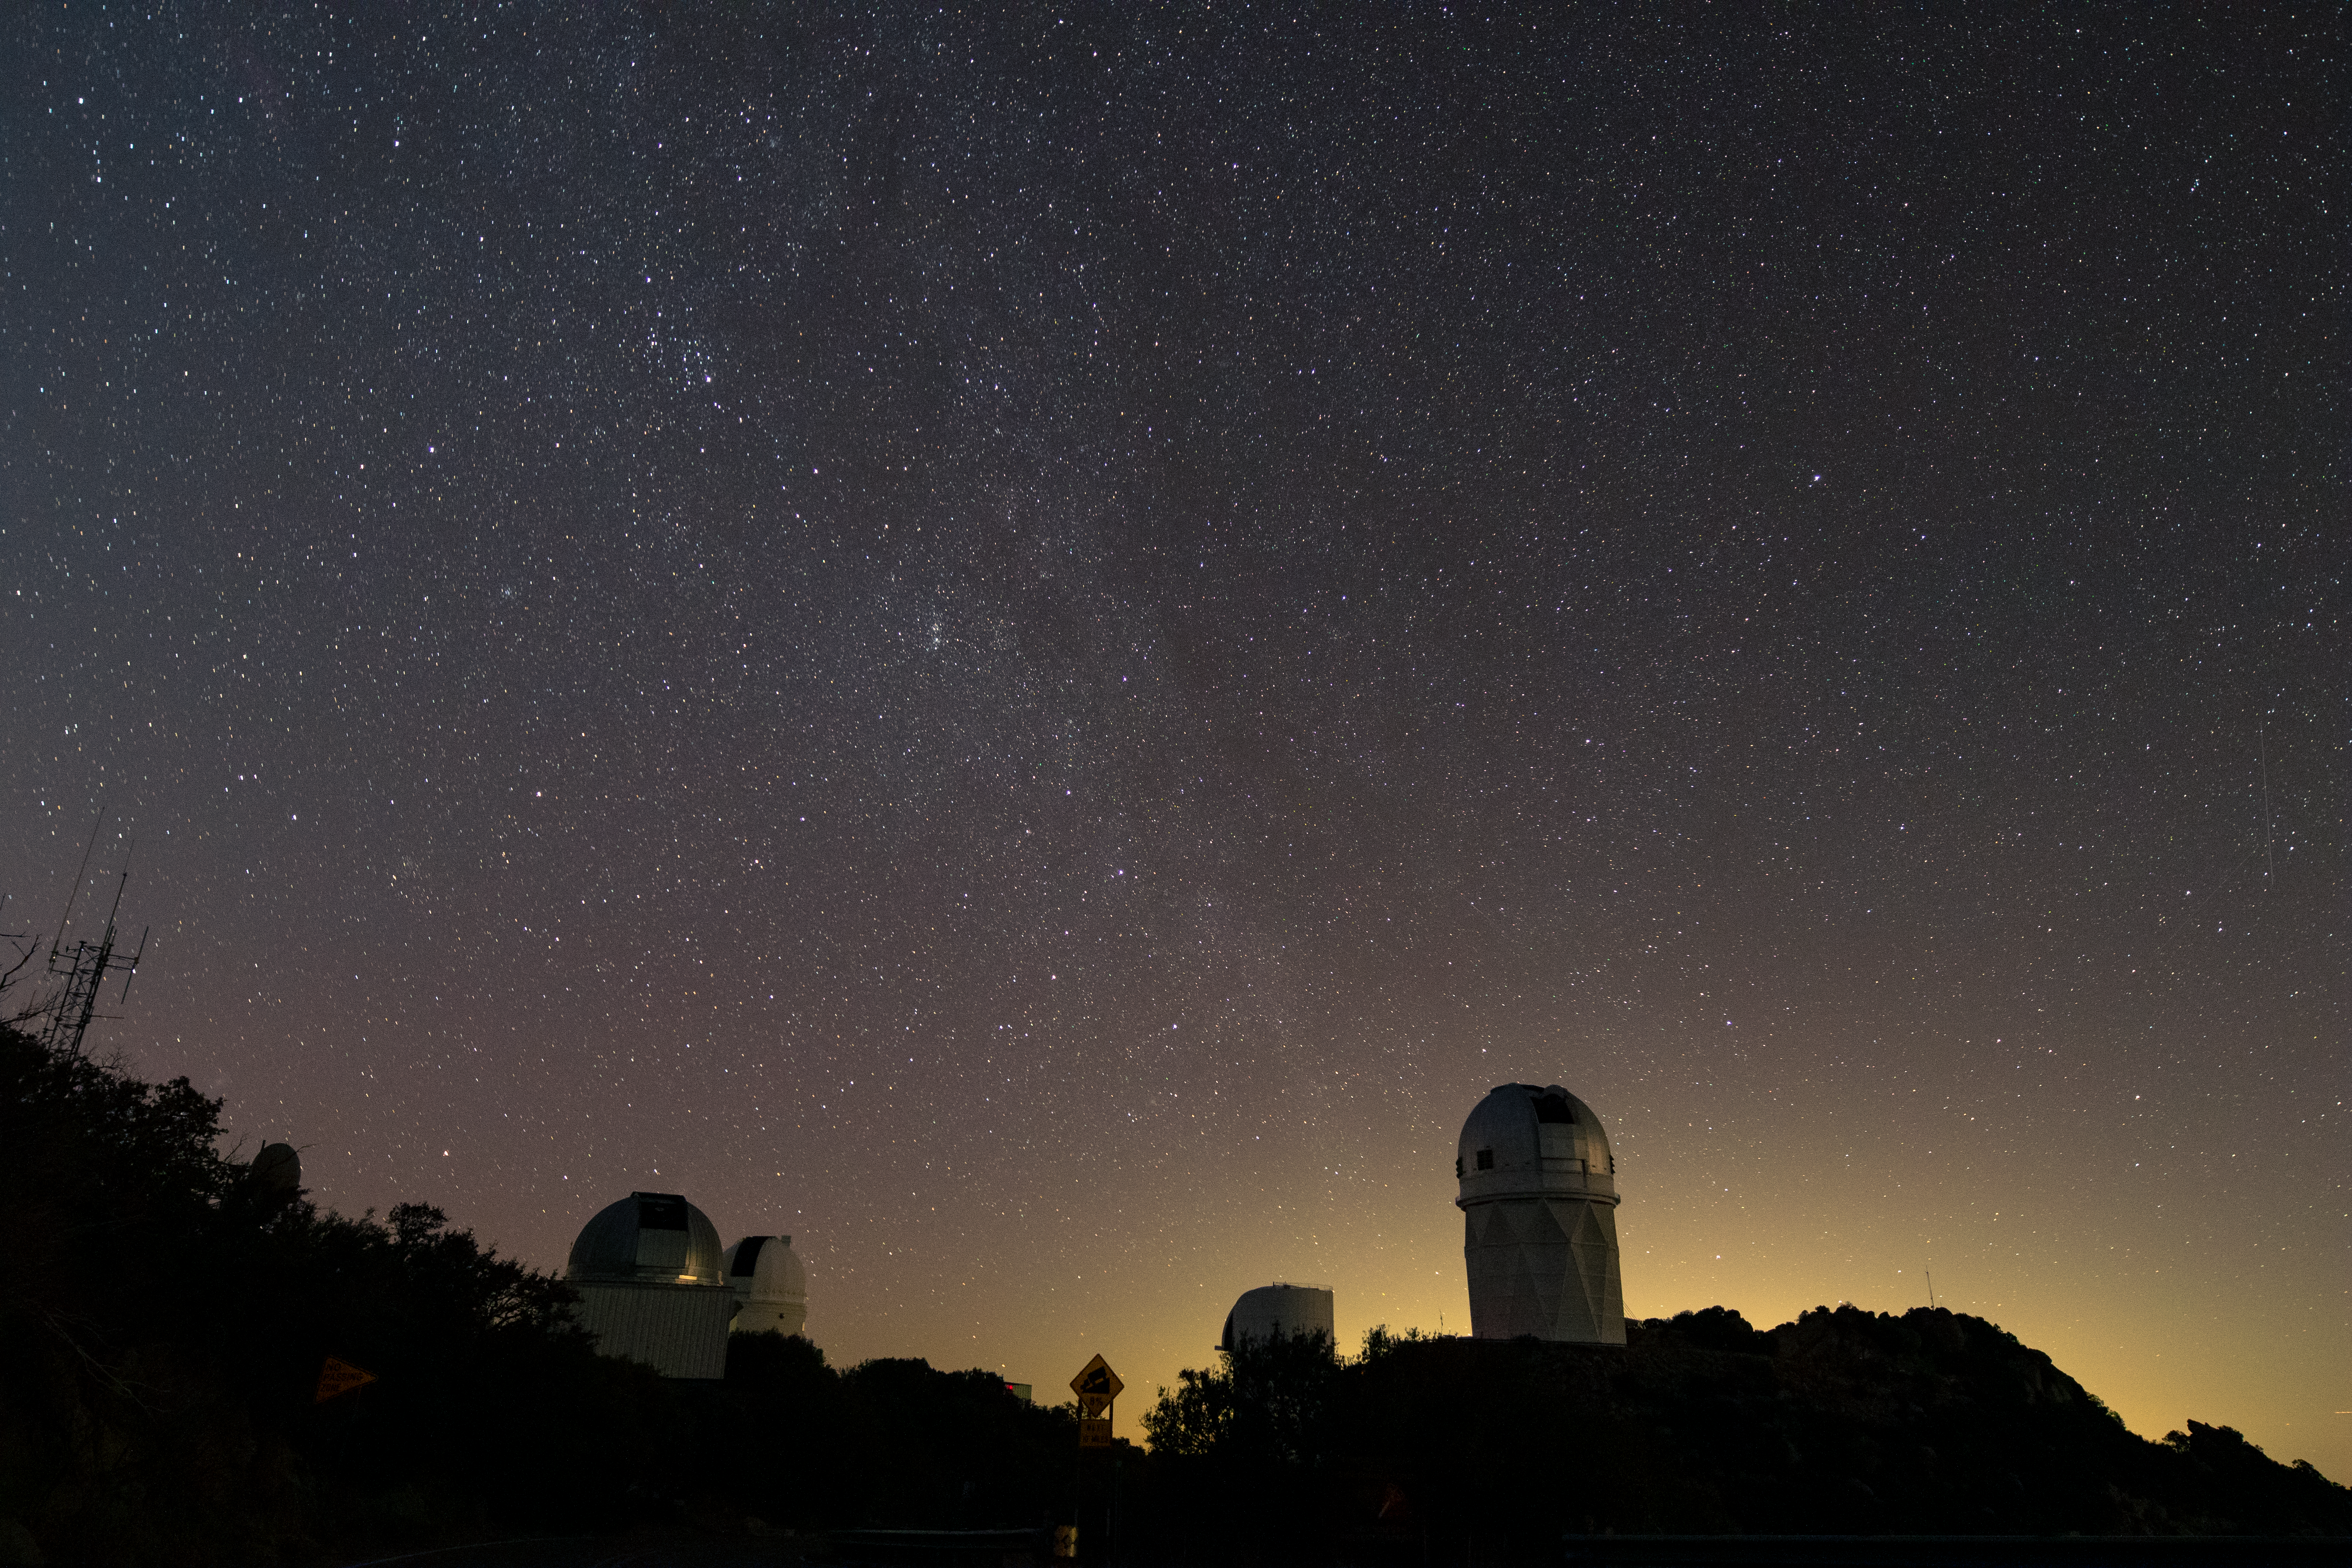

Kitt Peak at Night

Kitt Peak National Observatory enjoys a sky full of stars in Arizona as the city lights of Tucson illuminate it in the background.

Pictured from left to right: UArizona 1.8-meter Spacewatch Telescope, UArizona 0.9-meter Spacewatch Telescope, UArizona Bok 2.3-meter Telescope, and Nicholas U. Mayall 4-meter Telescope.

Credit: Kitt Peak National Observatory/NOIRLab/NSF/AURA/P. Marenfeld